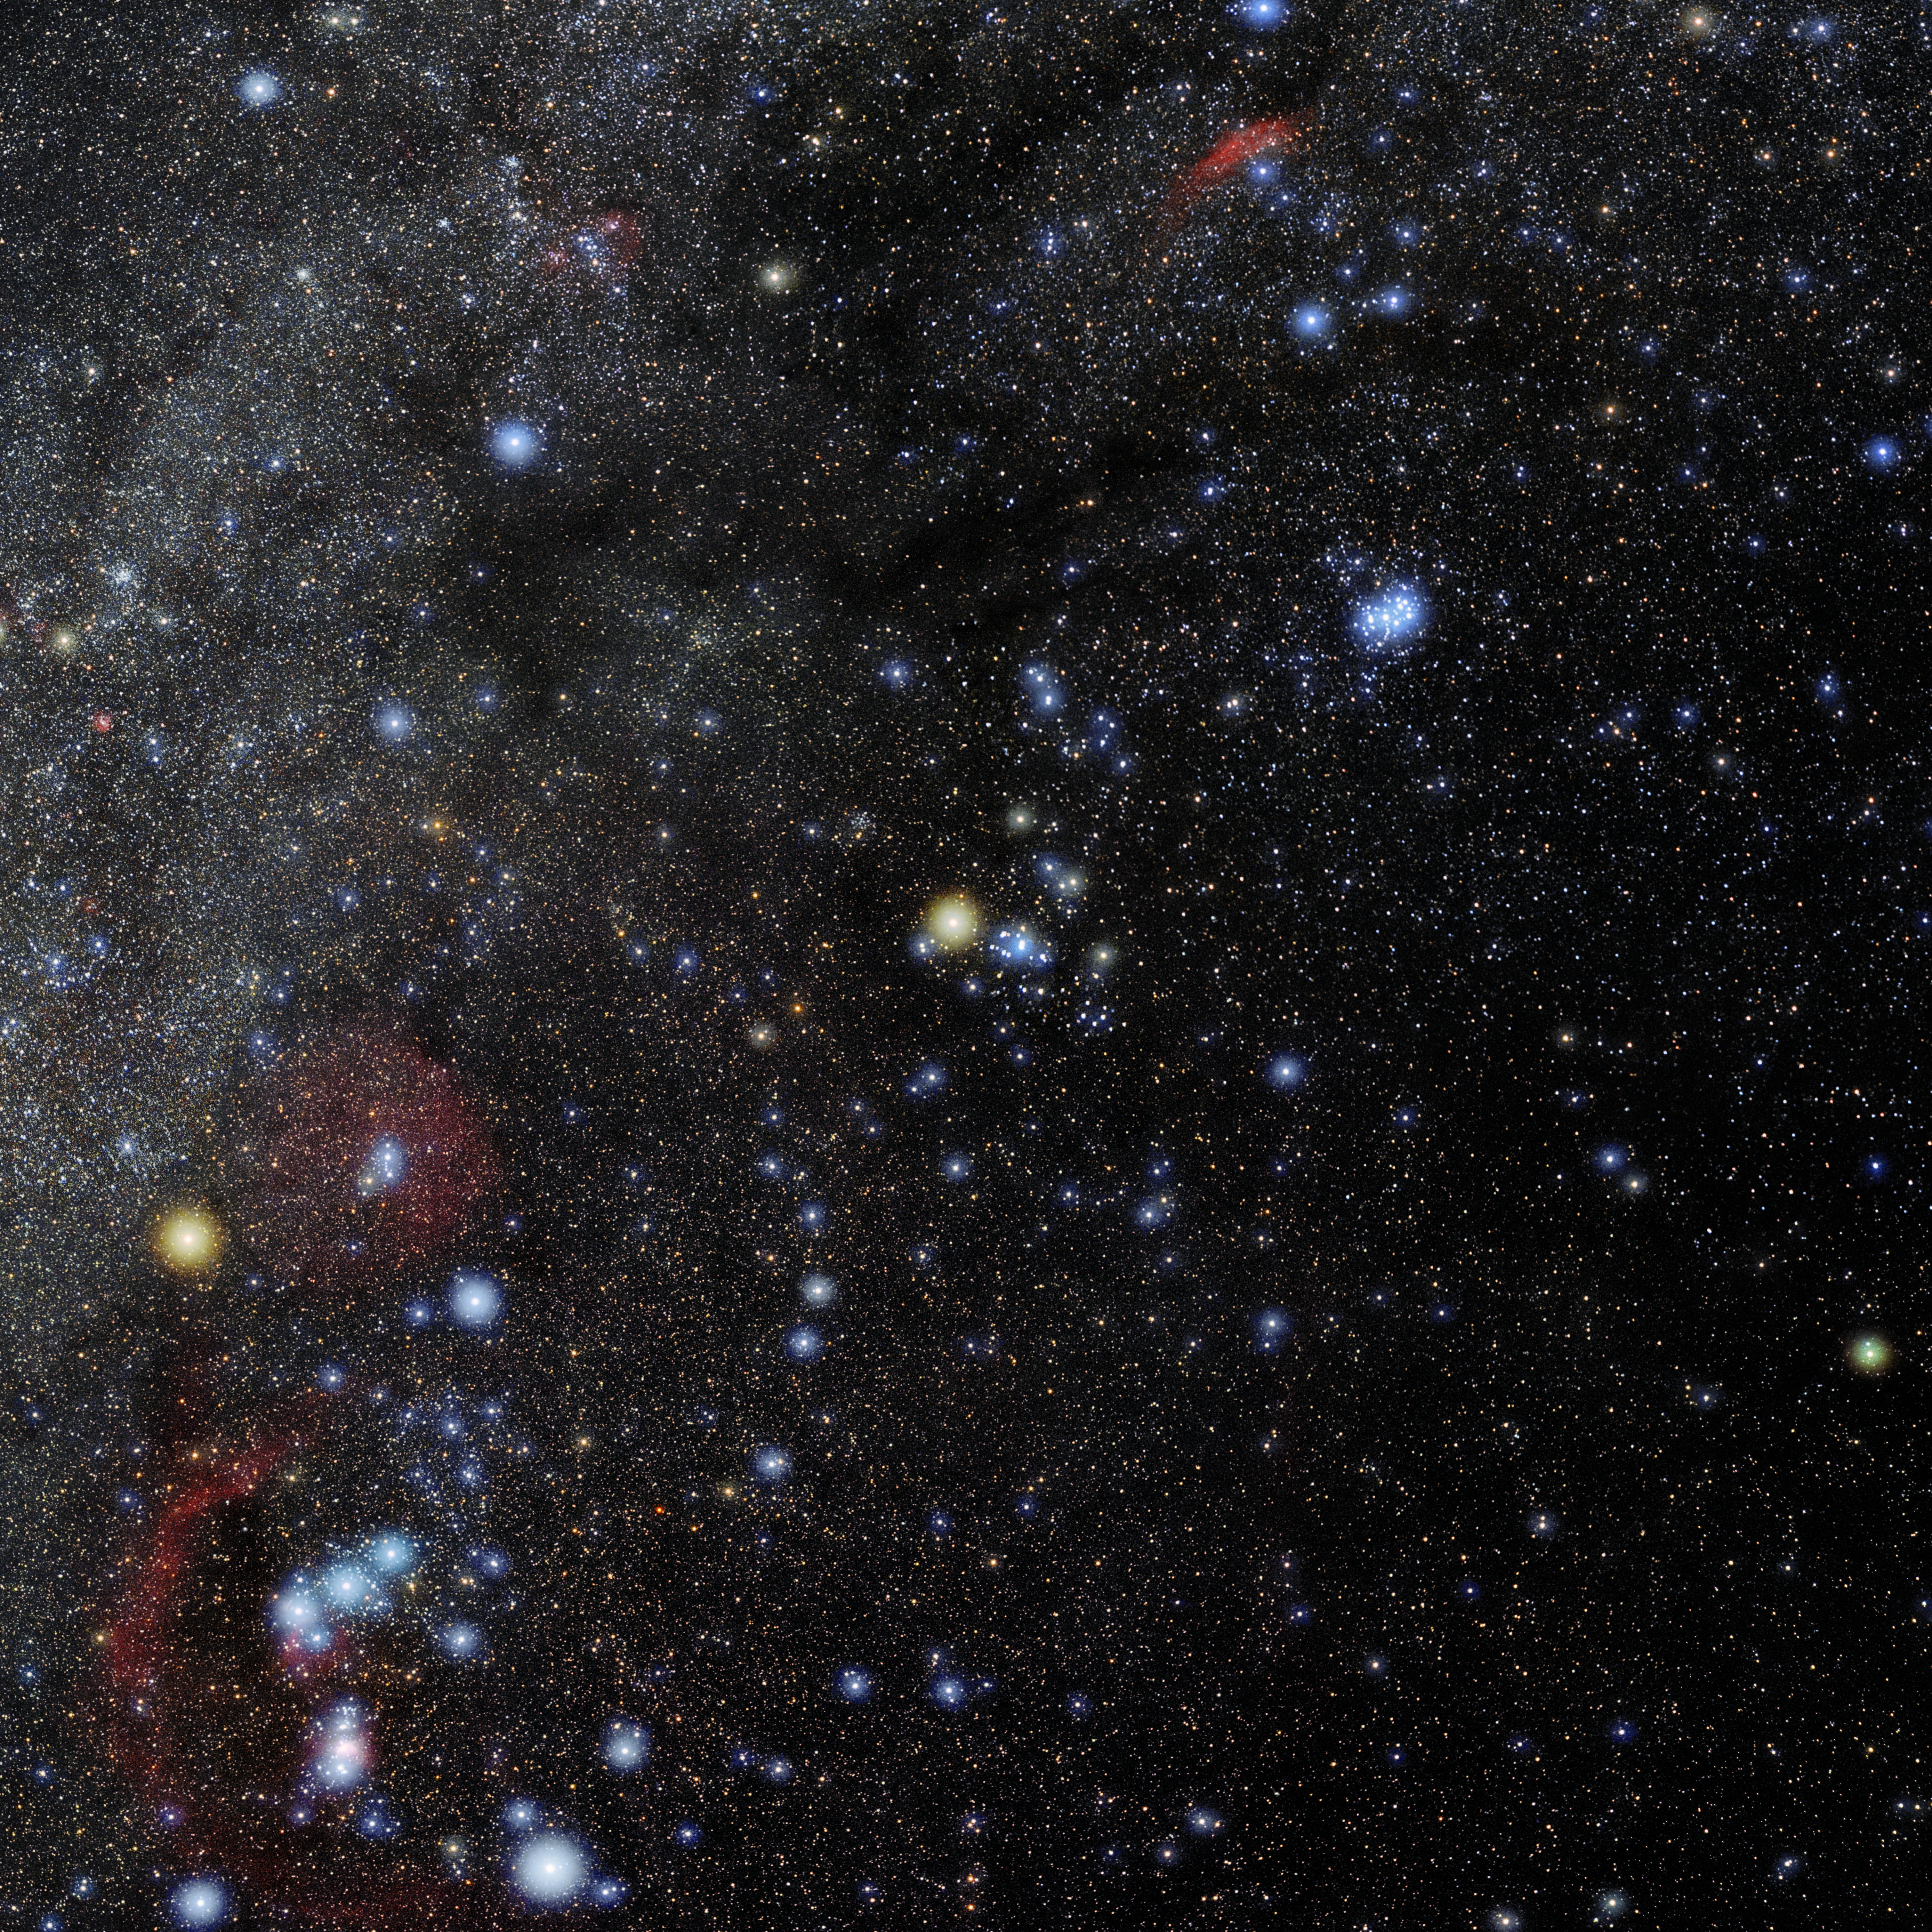

Taurus

Photo of the constellation Taurus produced by NOIRLab in collaboration with Eckhard Slawik, a German astrophotographer. Here is the annotated version.

Credit: E. Slawik/NOIRLab/NSF/AURA/M. Zamani